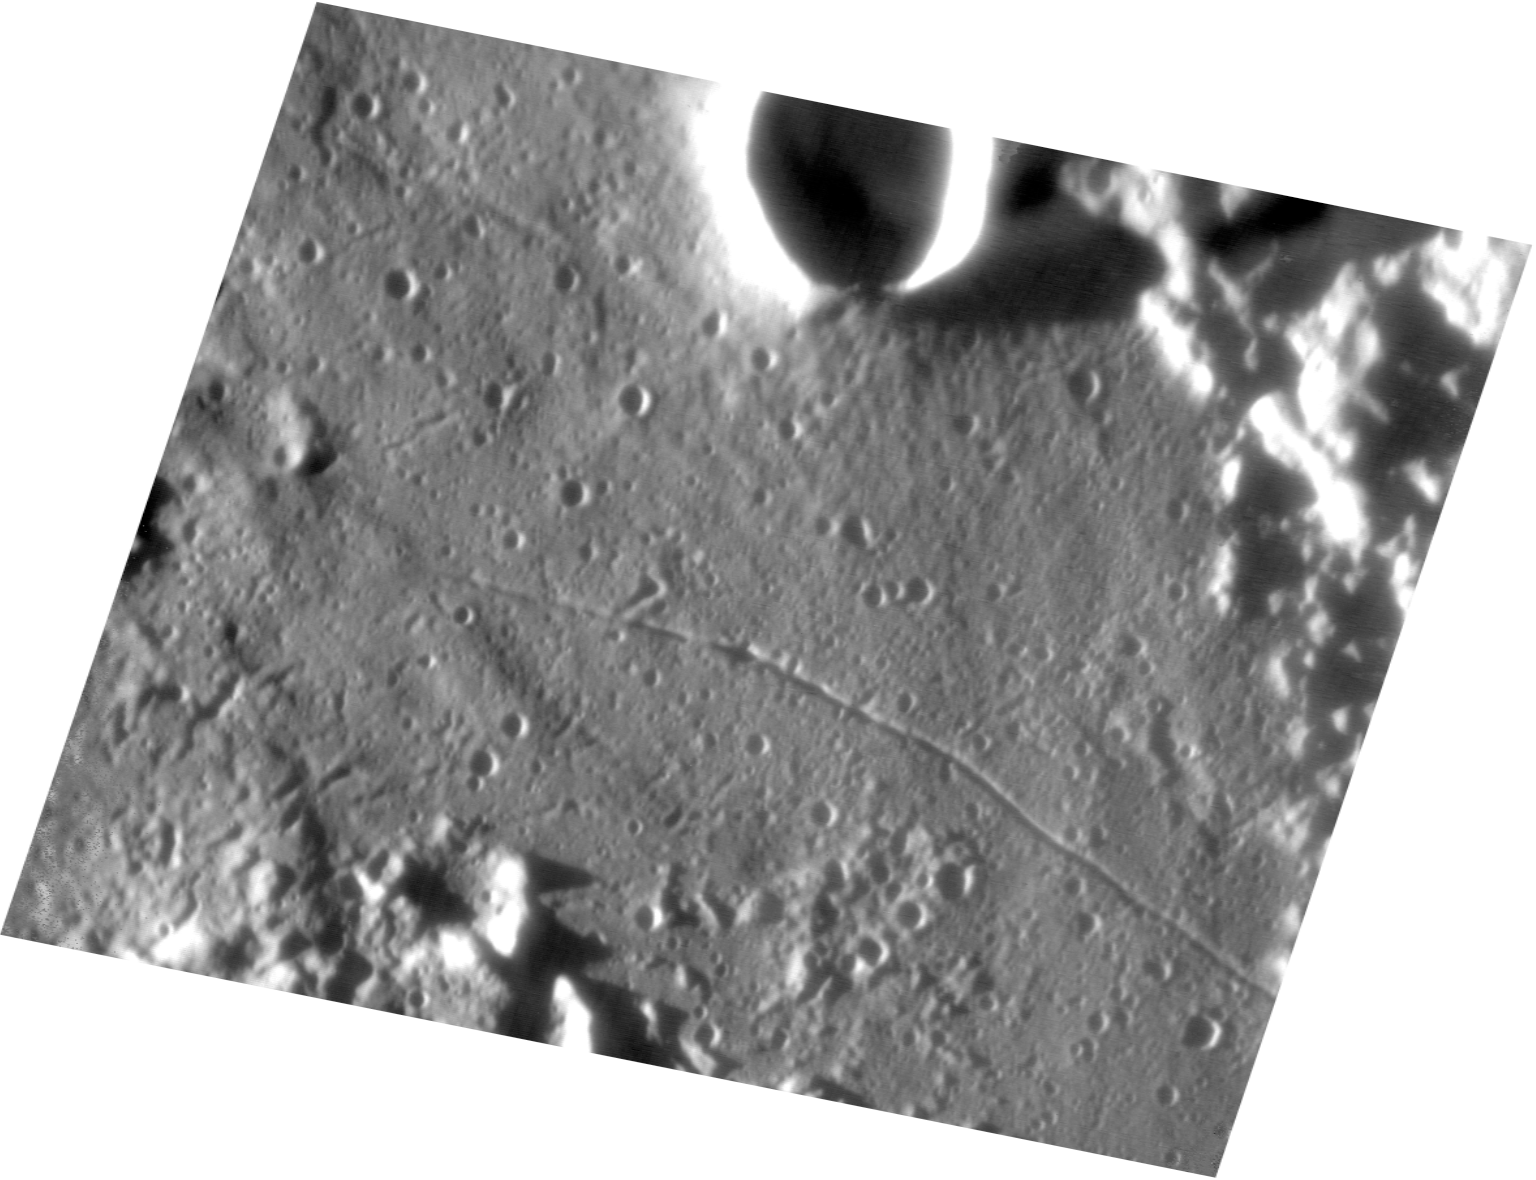

Rectified view of Cameron/Taruntius field

A computer-processed version of ESO Press Photo eso0222a , in which the lunar surface is now viewed directly "from above".

Credit: ESO